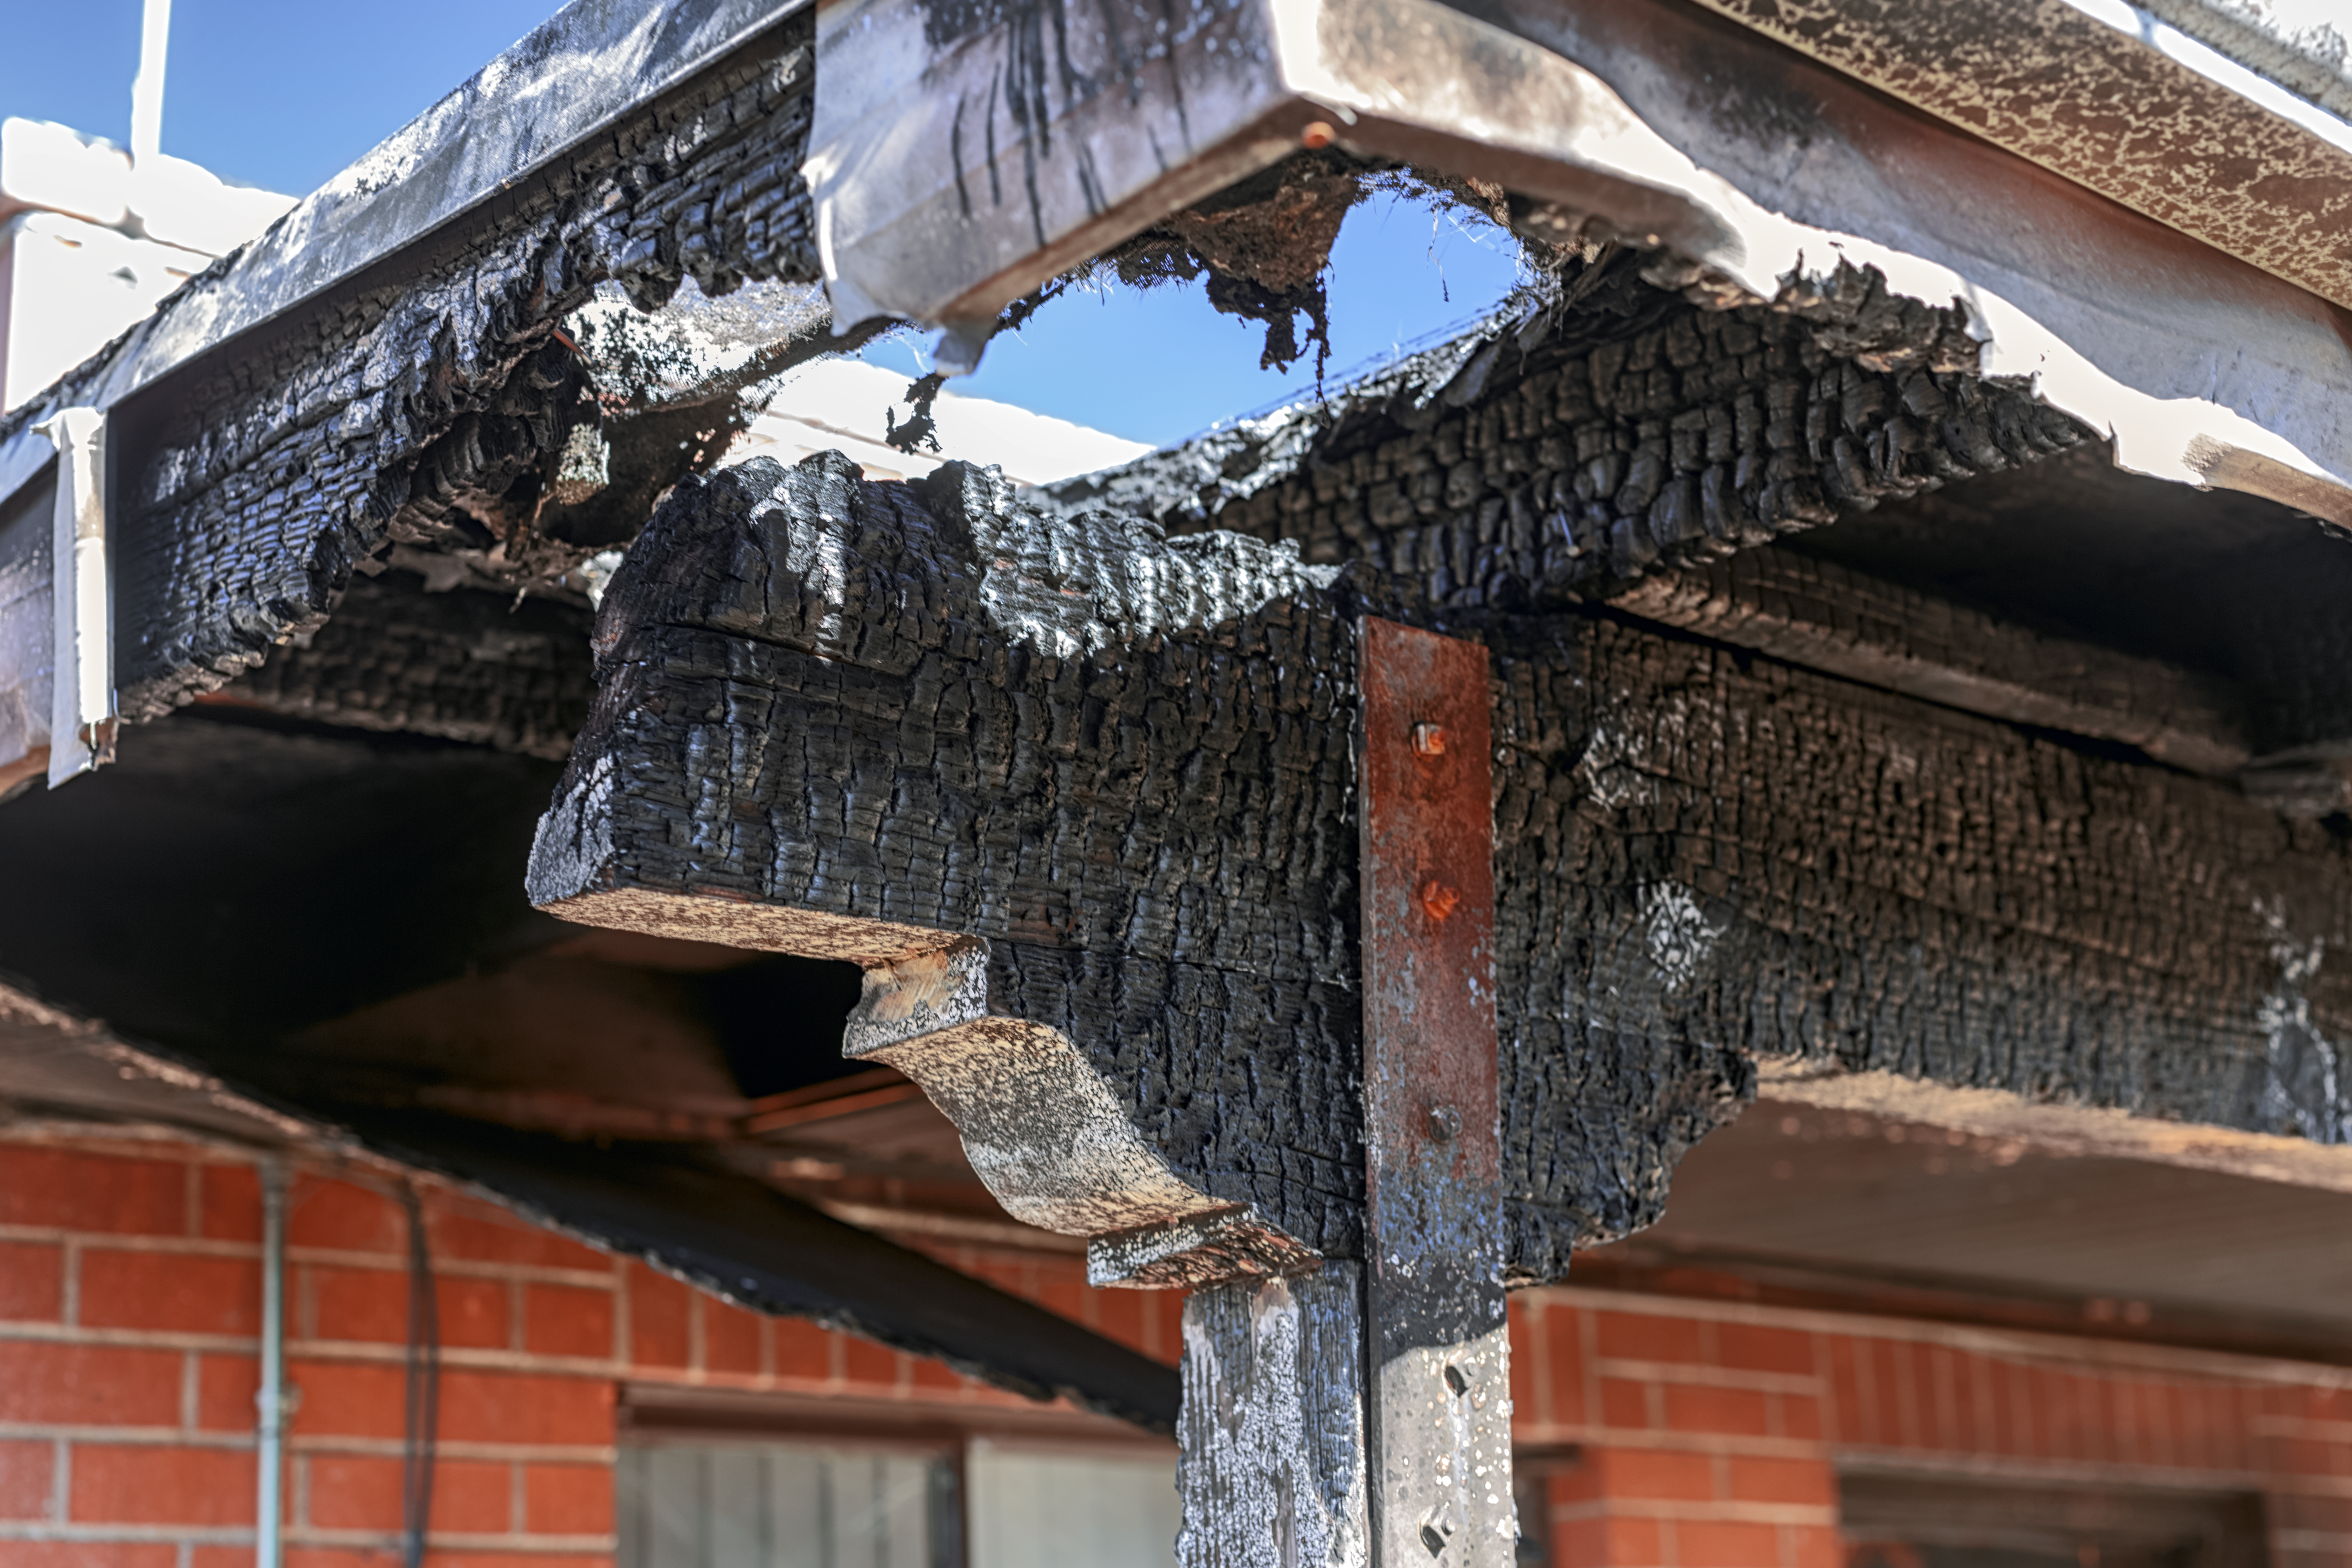

Contreras Fire Aftermath

The aftermath of the Contreras Fire that swept through Kitt Peak National Observatory in June 2022.

Credit: KPNO/NOIRLab/NSF/AURA/P. Horálek